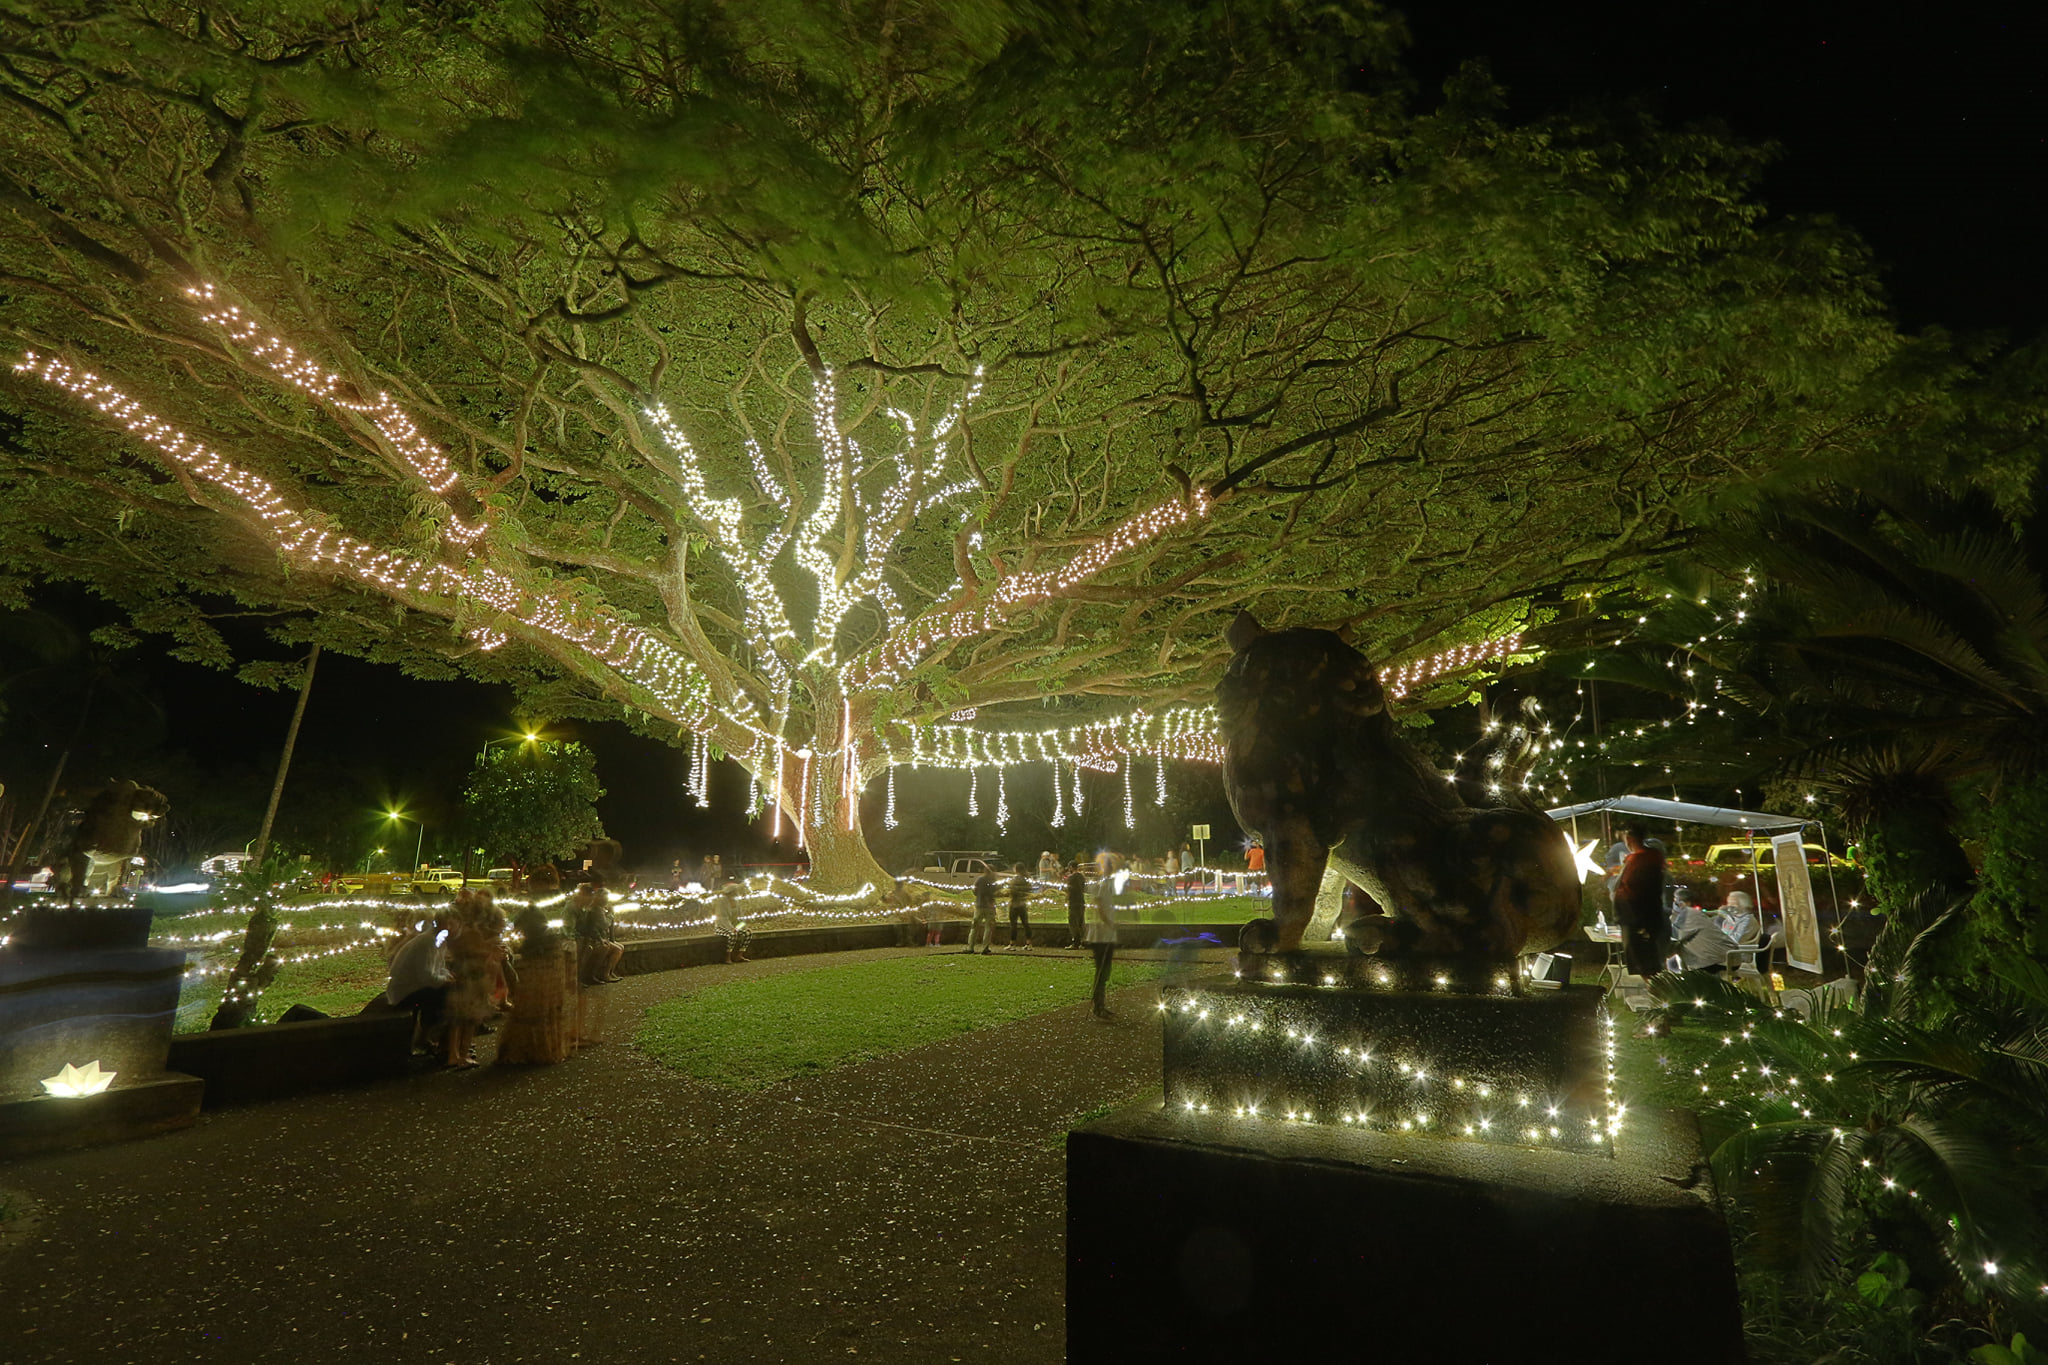

Christmas at Liliʻuokalani Gardens

Lights shine bright during Christmas at the Liliʻuokalani Gardens in Hawaiʻi.

Credit: NOIRLab/NSF/AURA